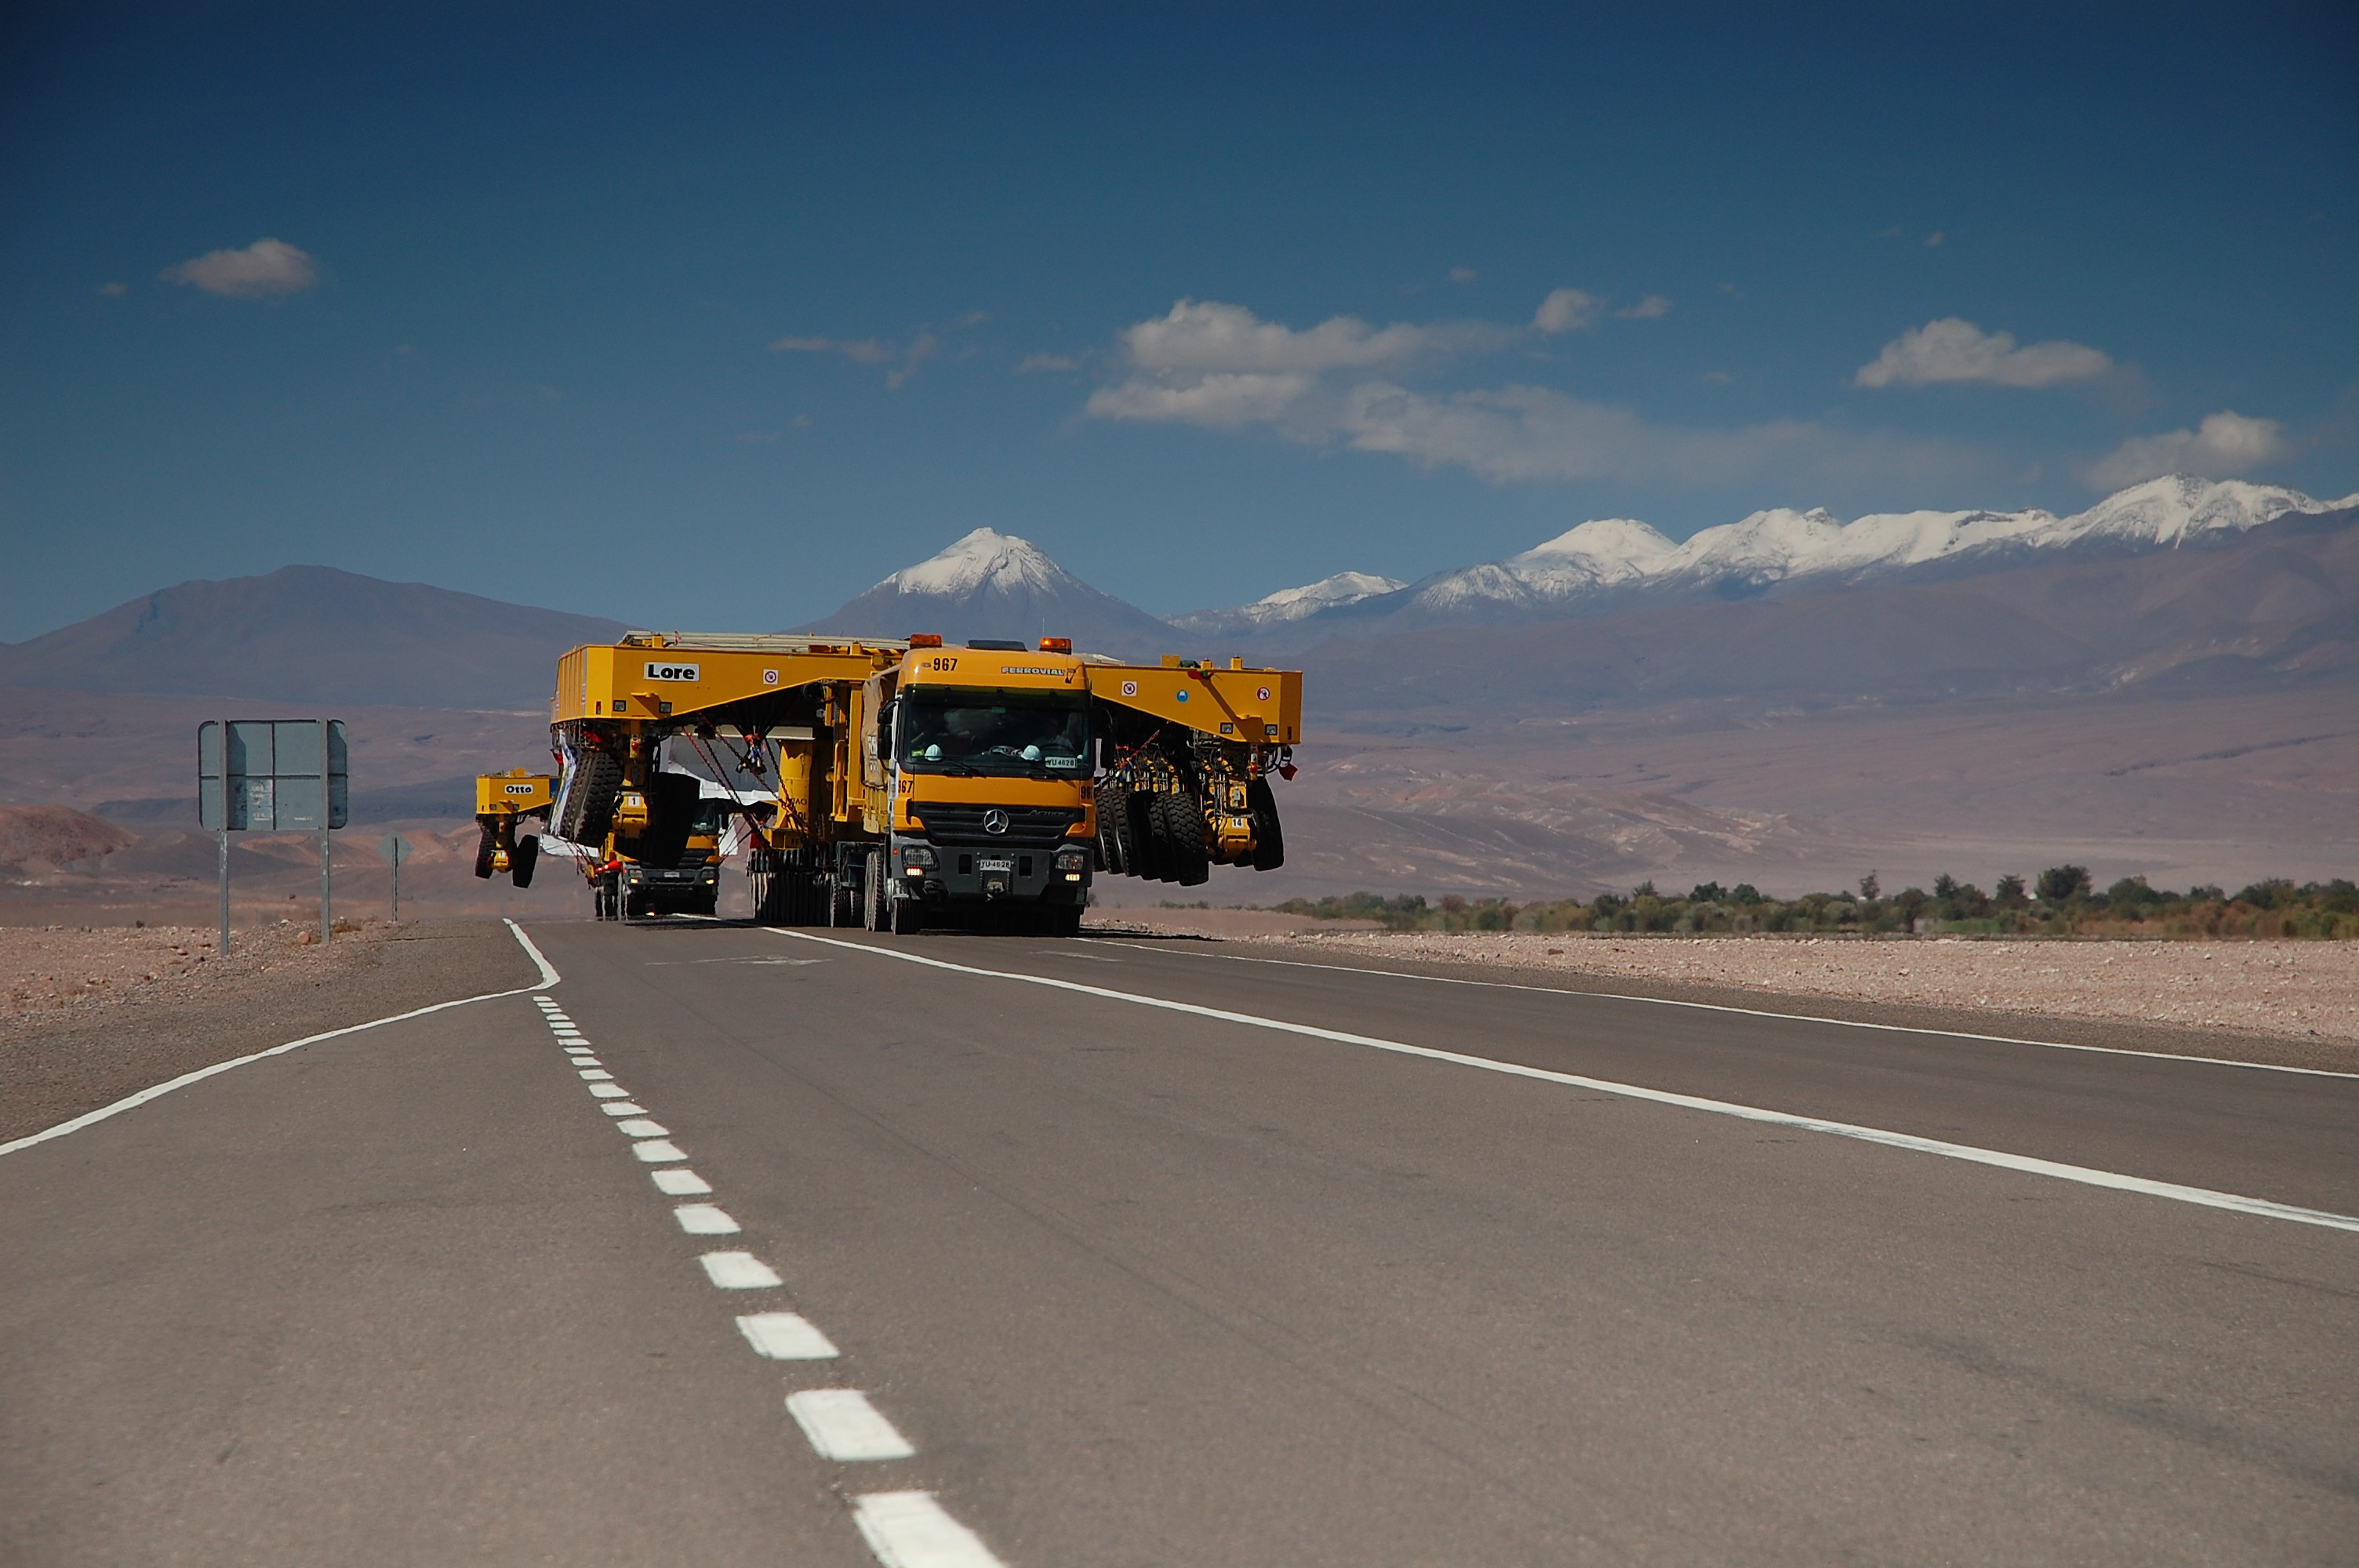

ALMA antenna transporters, Otto and Lore

On December 3 and 4 - 2007, the two ALMA antenna transporters, Otto and Lore, were being loaded onto a barge on the Neckar at Heilbronn harbour (Germany) to start their long journey to Chile. From there, they will travel to Antwerpen (Belgium) and then put onto a ship towards the port of Mejillones, in the north of Chile, to finally reach the ALMA base, close to San Pedro de Atacama. The ALMA antenna transporters are each 20 meter long, 10 meter wide and 6 meter high, and weigh 130 tonnes. They will be able to transport a 115-tonne antenna and set it down on a concrete pad within millimeters of a prescribed position. Image taken in December 2007.

Credit: ALMA (ESO/NAOJ/NRAO)